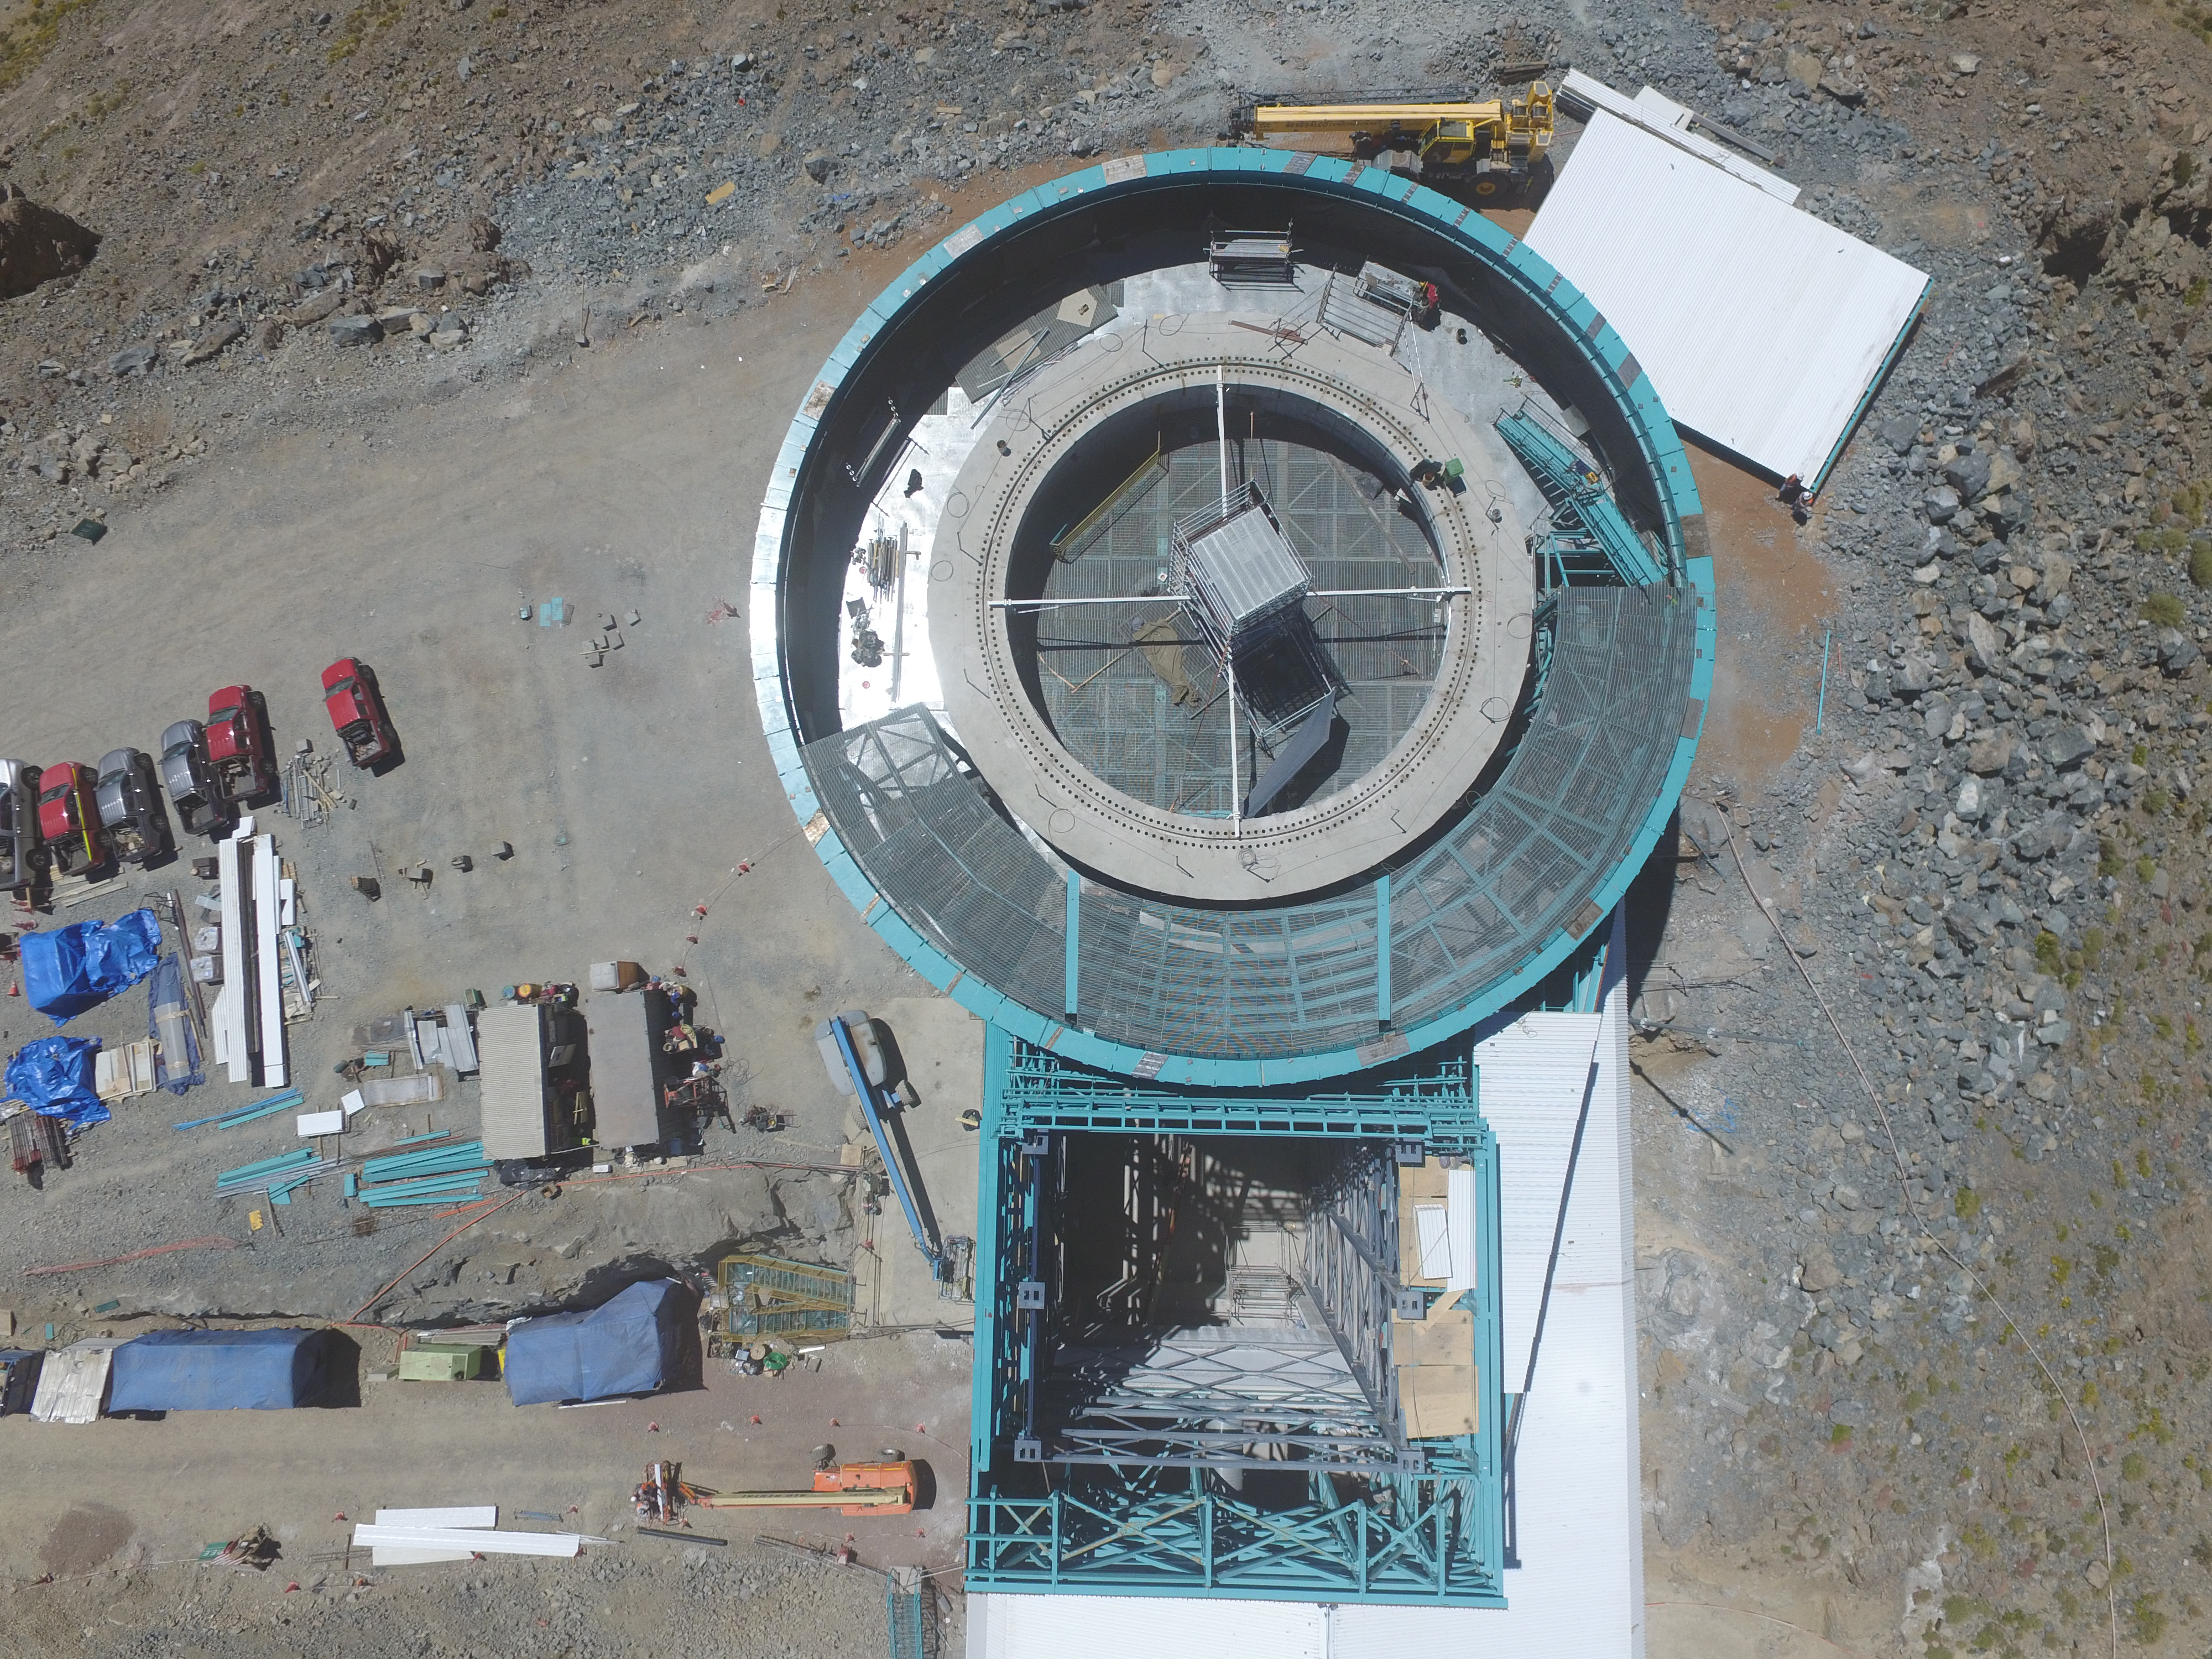

Drone Photo of LSST Facility and Environs December 2017

LSST Assembly Integration Verification (AIV) Manager Jacques Sebag submitted these aerial drone photos of the LSST facility, taken on December 28. The photos were taken after the LSST team collaborated with subcontractor Besalco to move the facility mobile roof to the flat area located on the north side of the lower enclosure. Congratulations to all for this achievement at the end of 2017!

Credit: Rubin Observatory/NSF/AURA